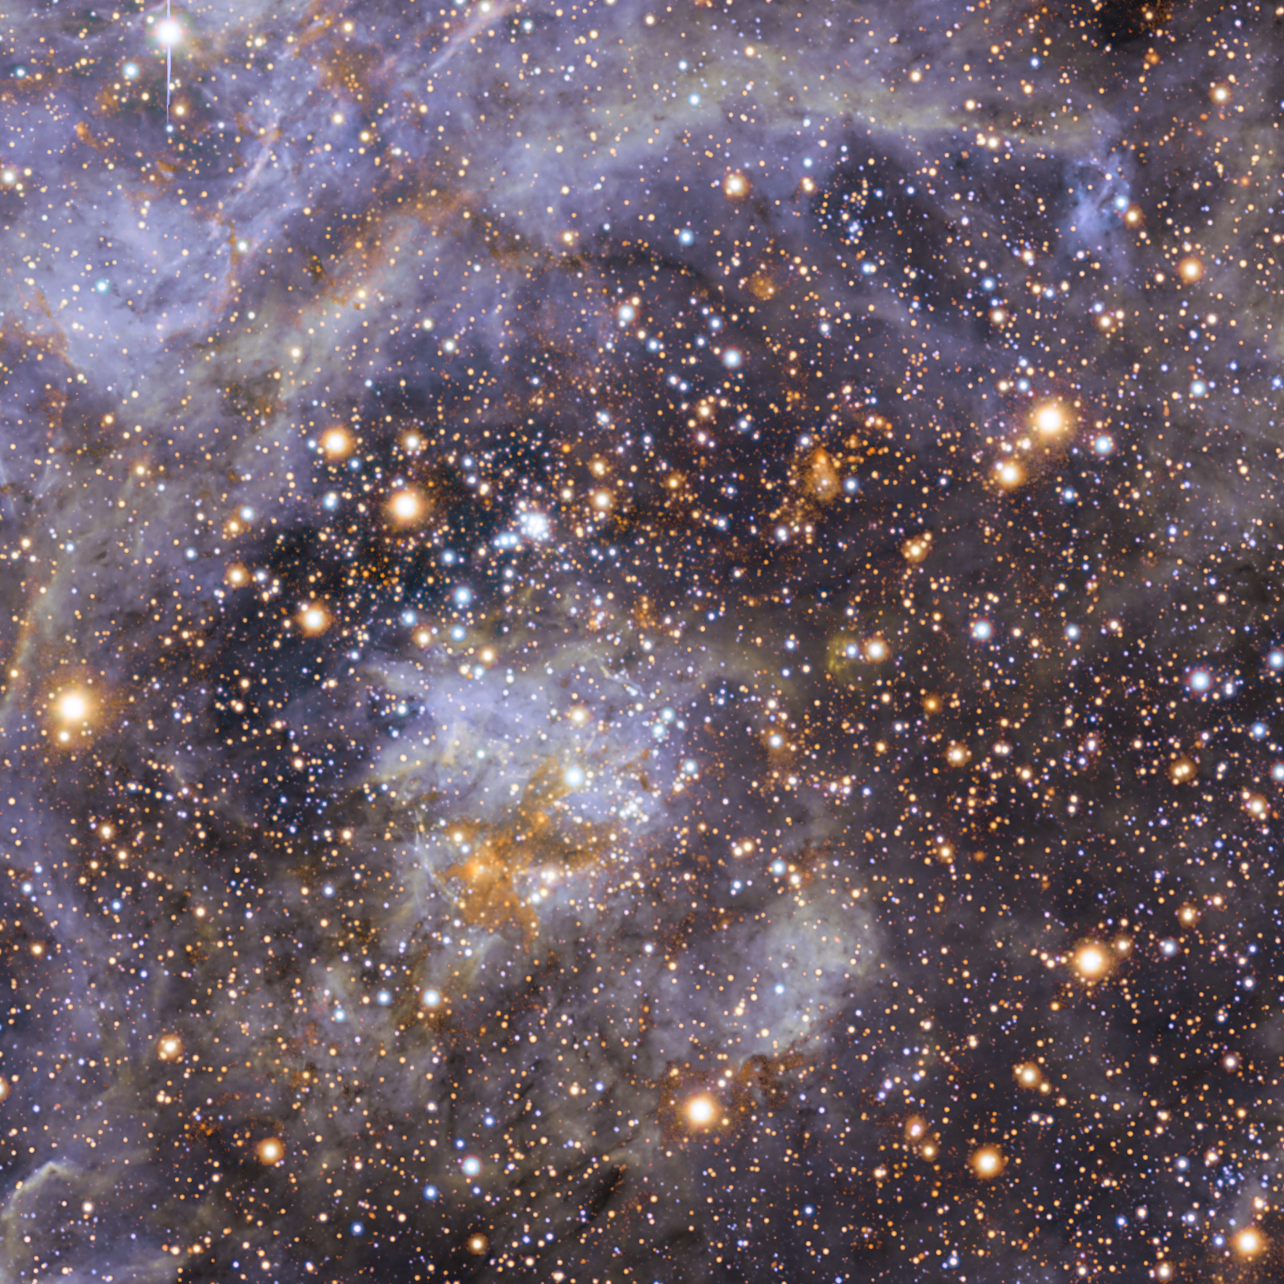

VFTS 102: the fastest rotating massive star (unannotated)

This view shows part of the stellar nursery called the Tarantula Nebula in the Large Magellanic Cloud, a small neighbour of the Milky Way. At the centre lies the brilliant star VFTS 102 This view includes both visible-light and infrared images from the Wide Field Imager at the MPG/ESO 2.2-metre telescope at La Silla and the 4.1-metre infrared VISTA telescope at Paranal. VFTS 102 is the most rapidly rotating star ever found.

Credit: ESO/M.-R. Cioni/VISTA Magellanic Cloud survey. Acknowledgment: Cambridge Astronomical Survey Unit